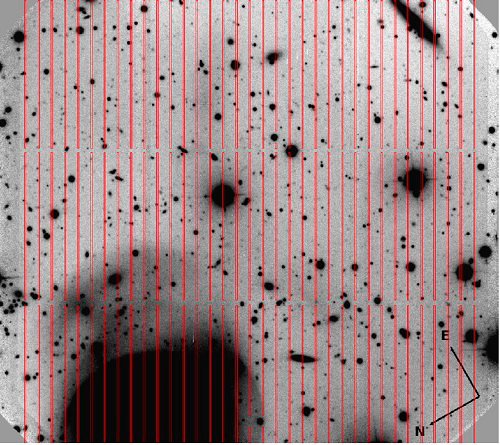

Red slit mask onto the r-band imaging

The red slit is the mask overlaid onto the r-band imaging. The slits are arranged in a total of 108 long slits with two short interruptions for mechanical stability of the mask. The width of each slit is 1 arcsecond.

Credit: International Gemini Observatory/NOIRLab/NSF/AURA